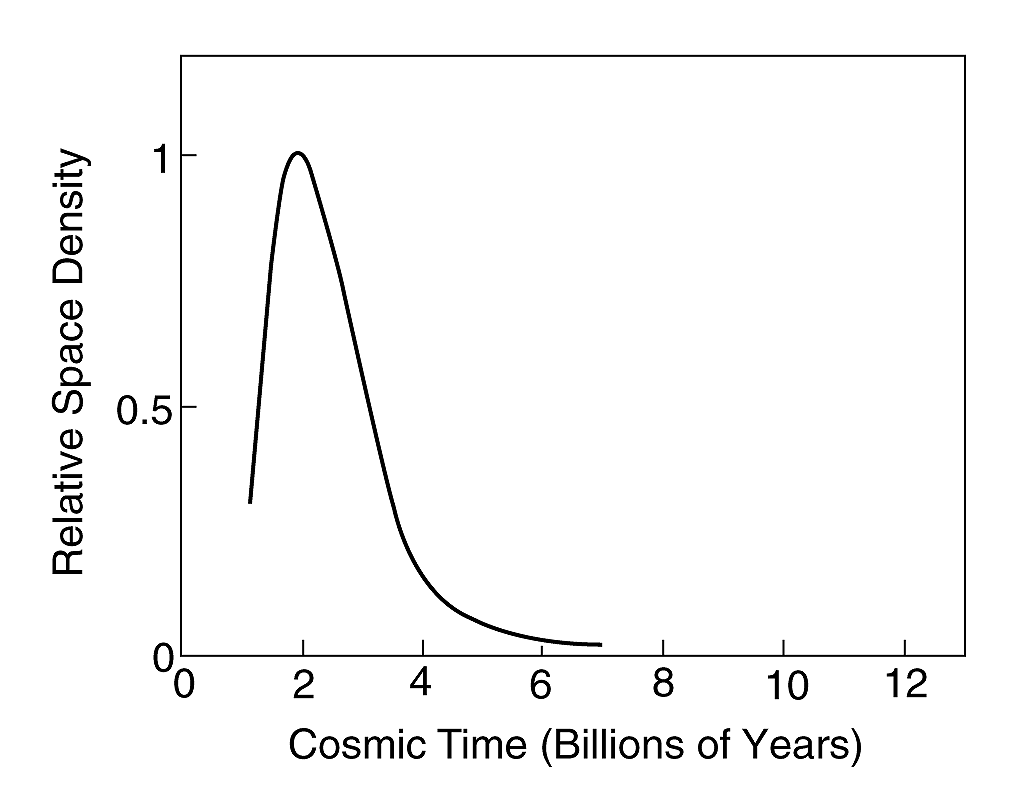

A glimpse into the time before quasars were born

The curve shows how the space density of quasars has evolved, from the Big Bang (cosmic time = 0) to the present day.

Credit: ESO